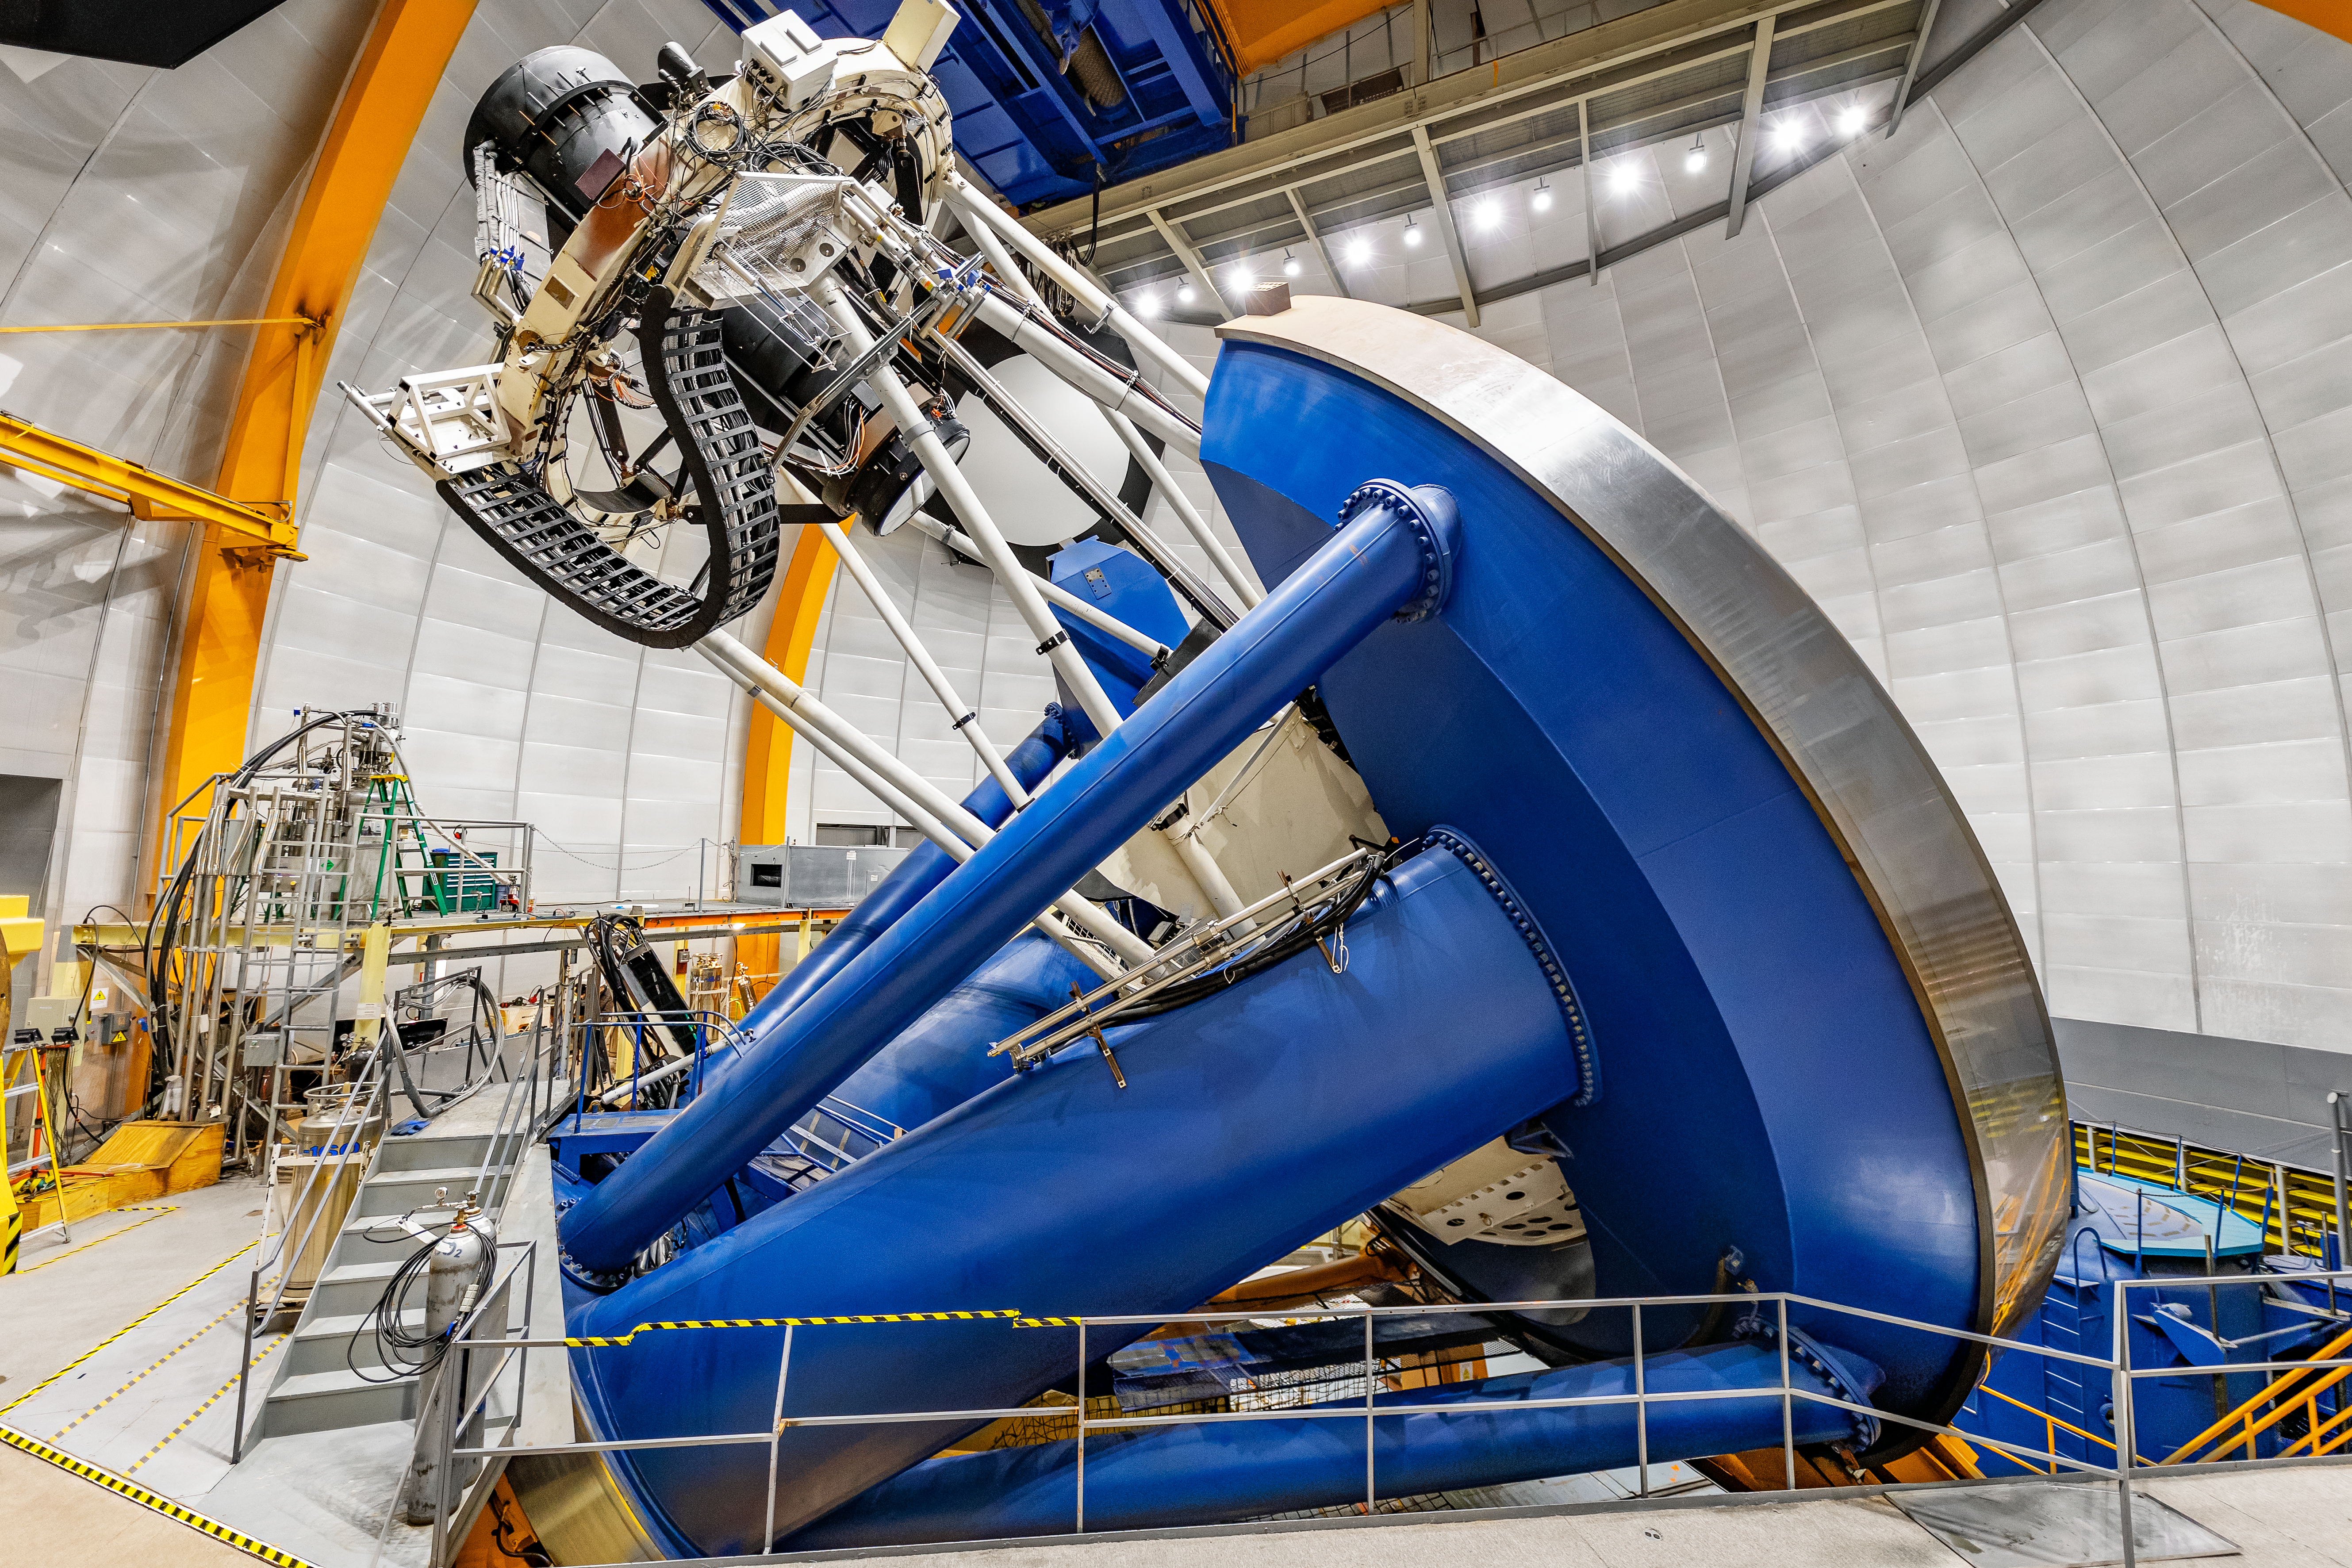

Víctor M. Blanco 4-meter Telescope

The Víctor M. Blanco 4-meter Telescope at CTIO. It is part of the Dark Energy Survey (DES), a visible and near-infrared survey that aims to probe the dynamics of the expansion of the Universe.

Credit: CTIO/NOIRLab/NSF/AURA/ T. Slovinský